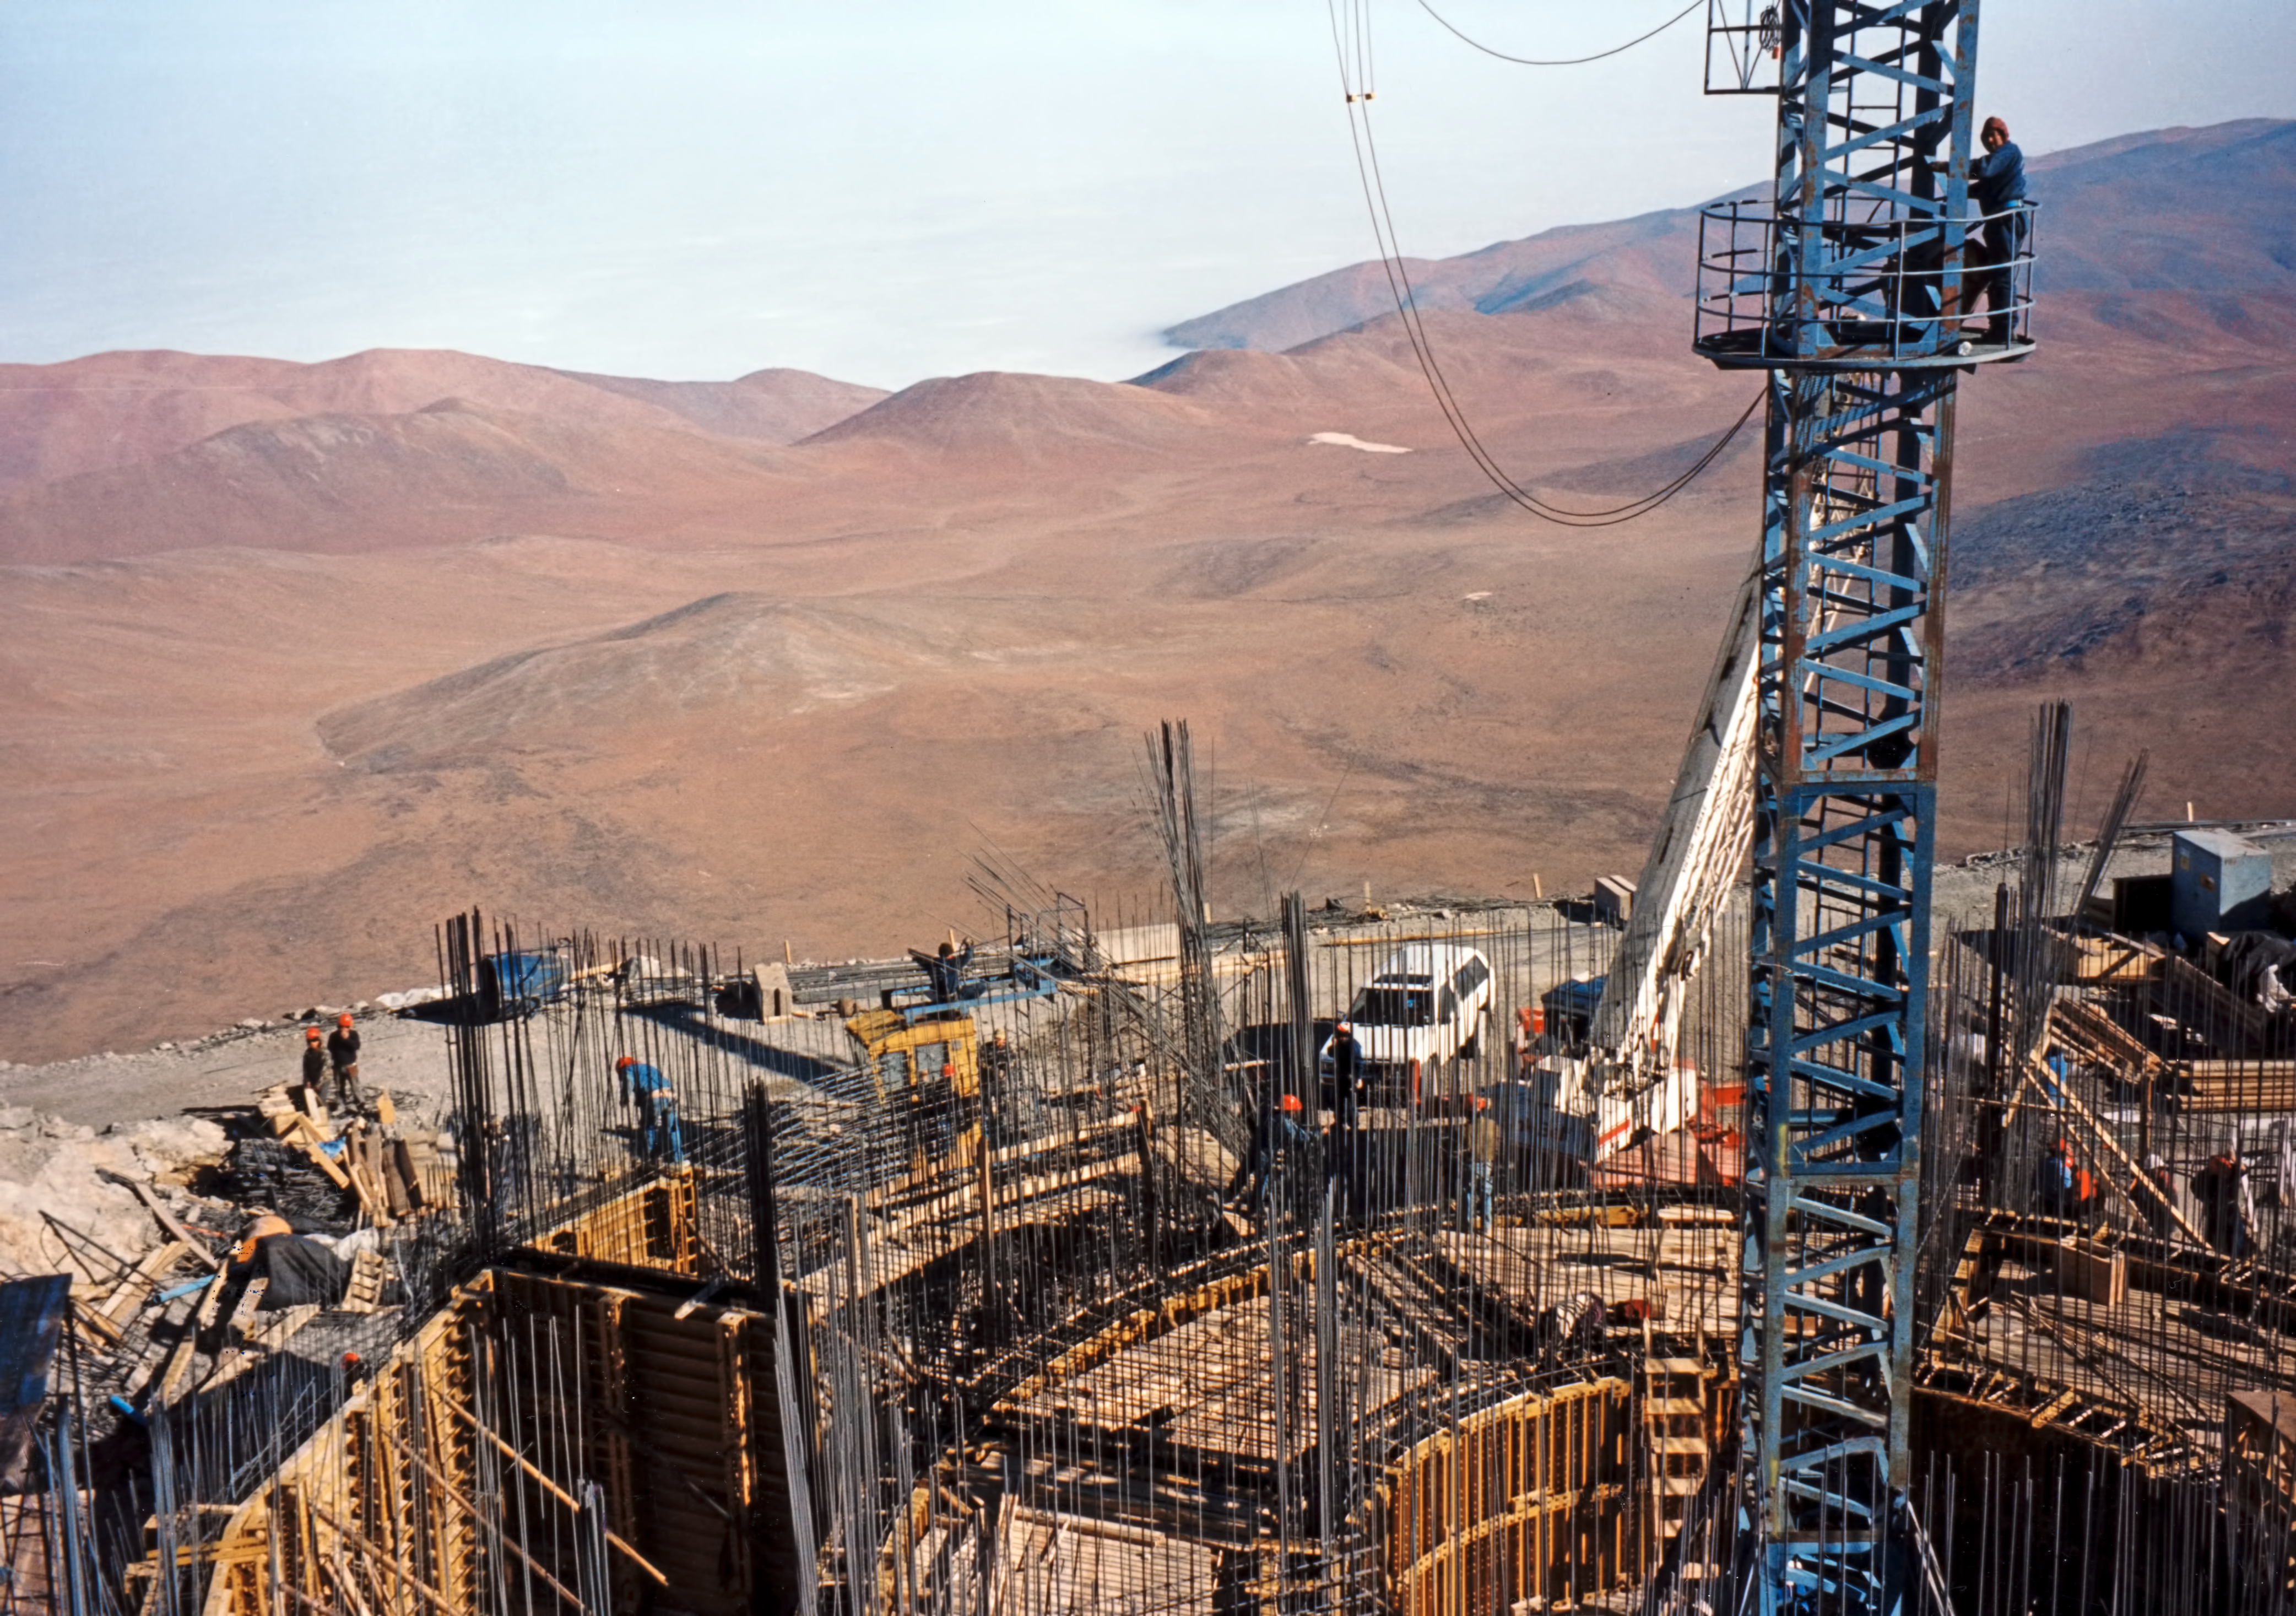

One step at a time, building the UTs

Scaffolding helping to raise VLT structures.

Credit: ESO